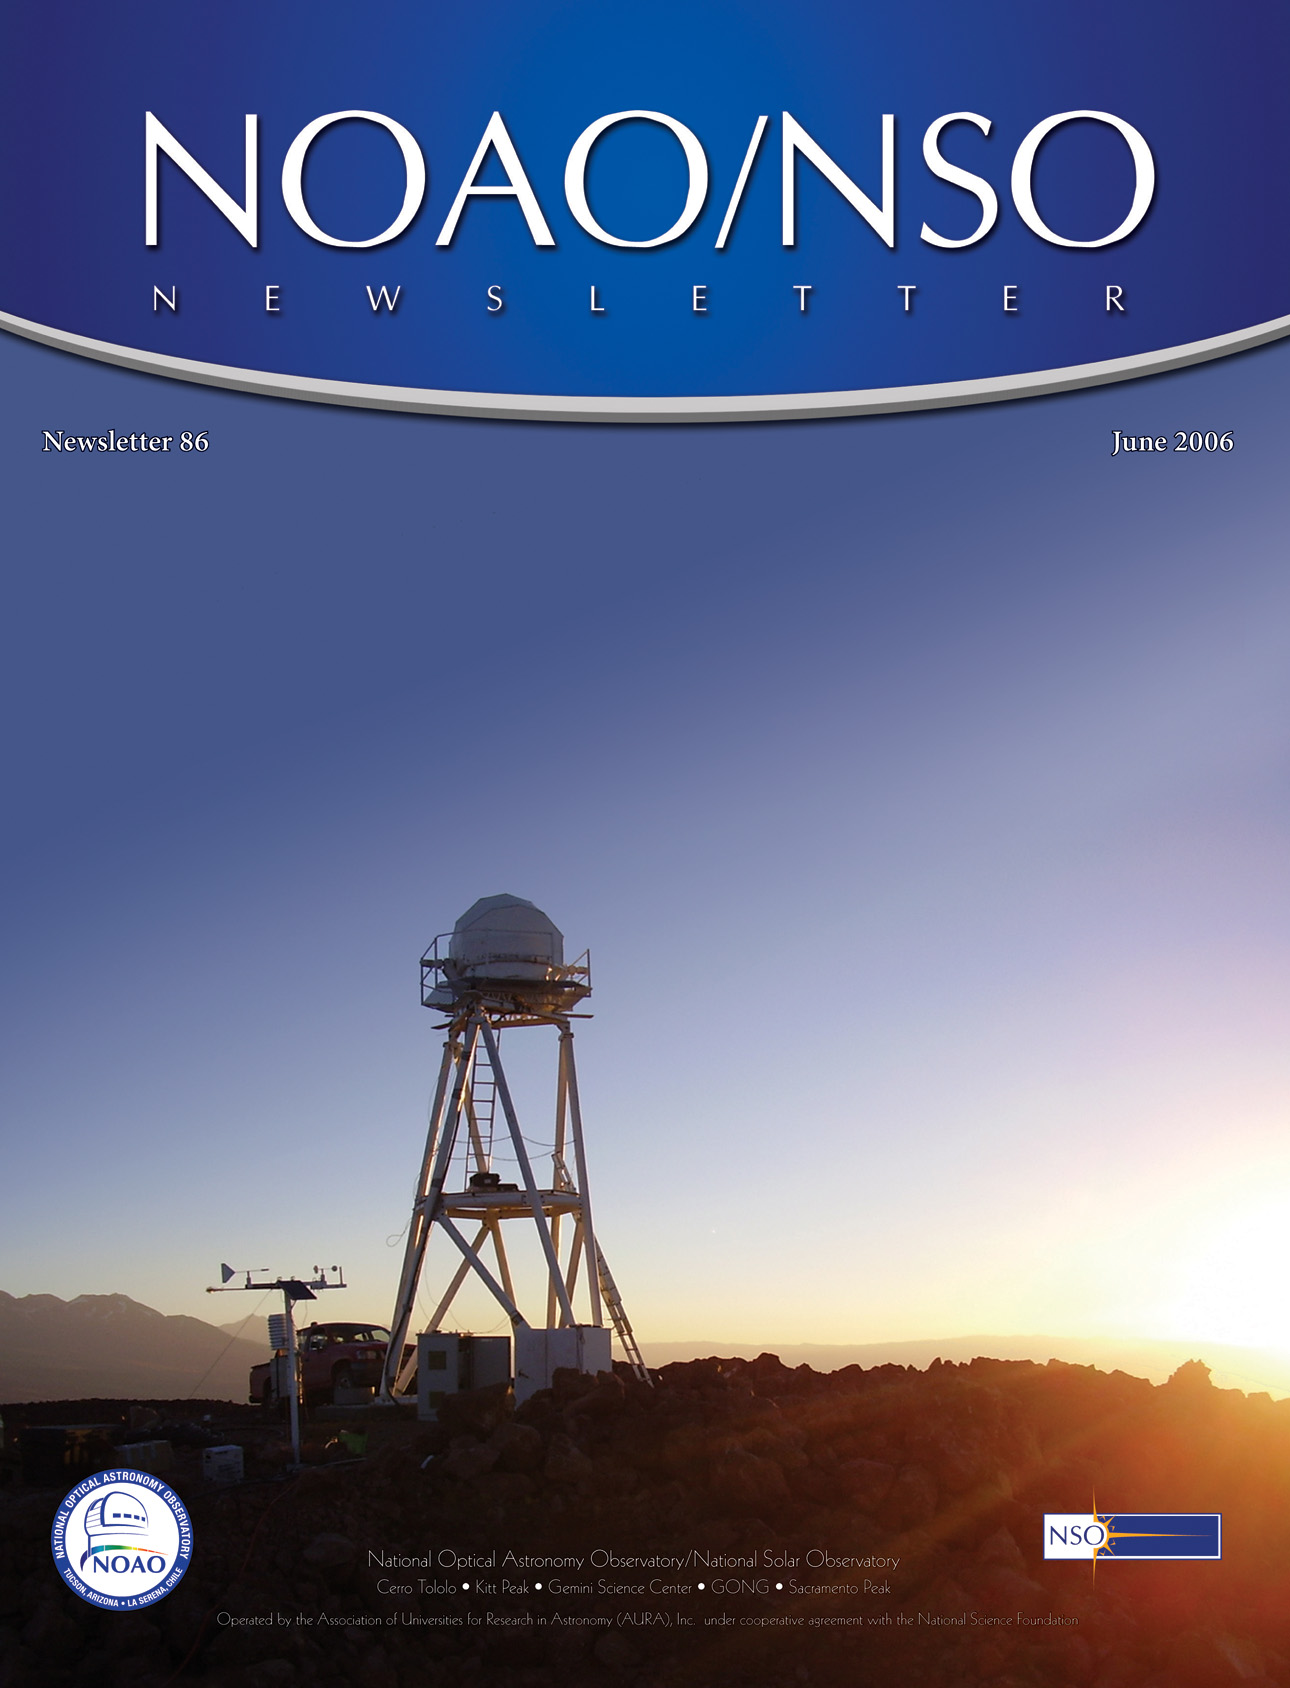

June 2006 Newsletter

Credit: NOIRLab